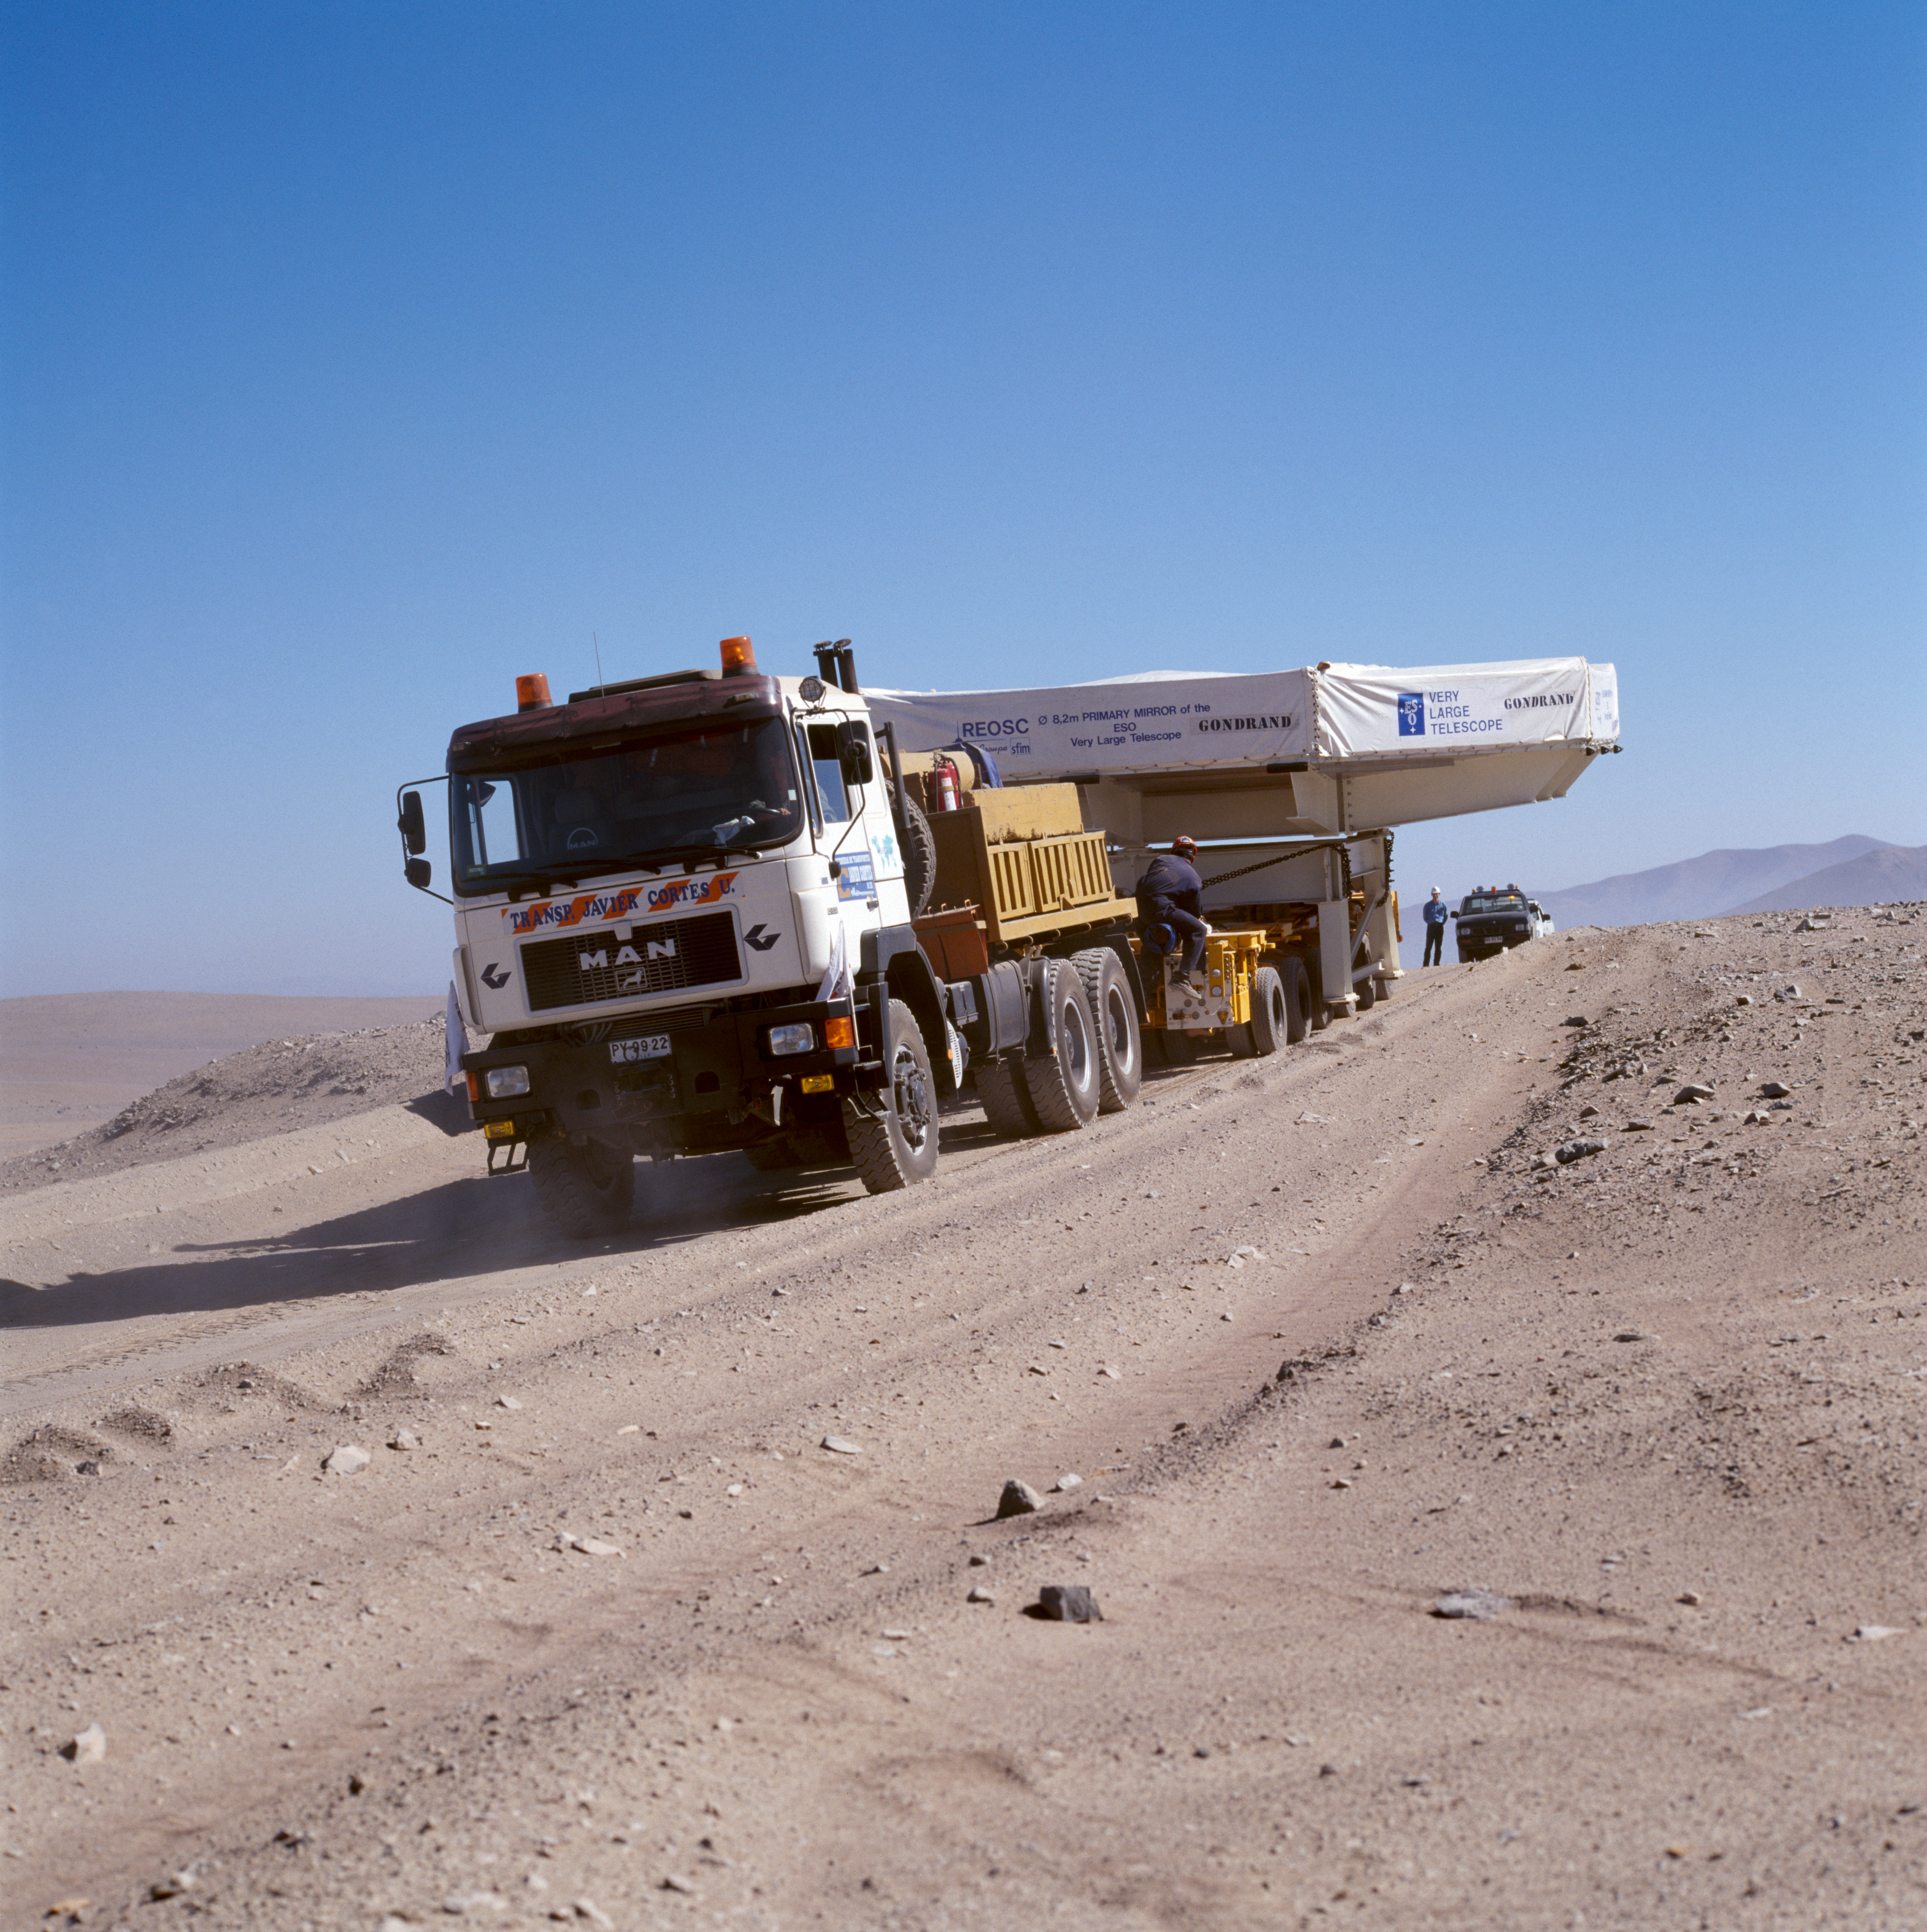

VLT M1 mirror

The Very Large Telescope M1 mirror is transported through the Chilean Atacama Desert in December 1997.

Credit: ESO